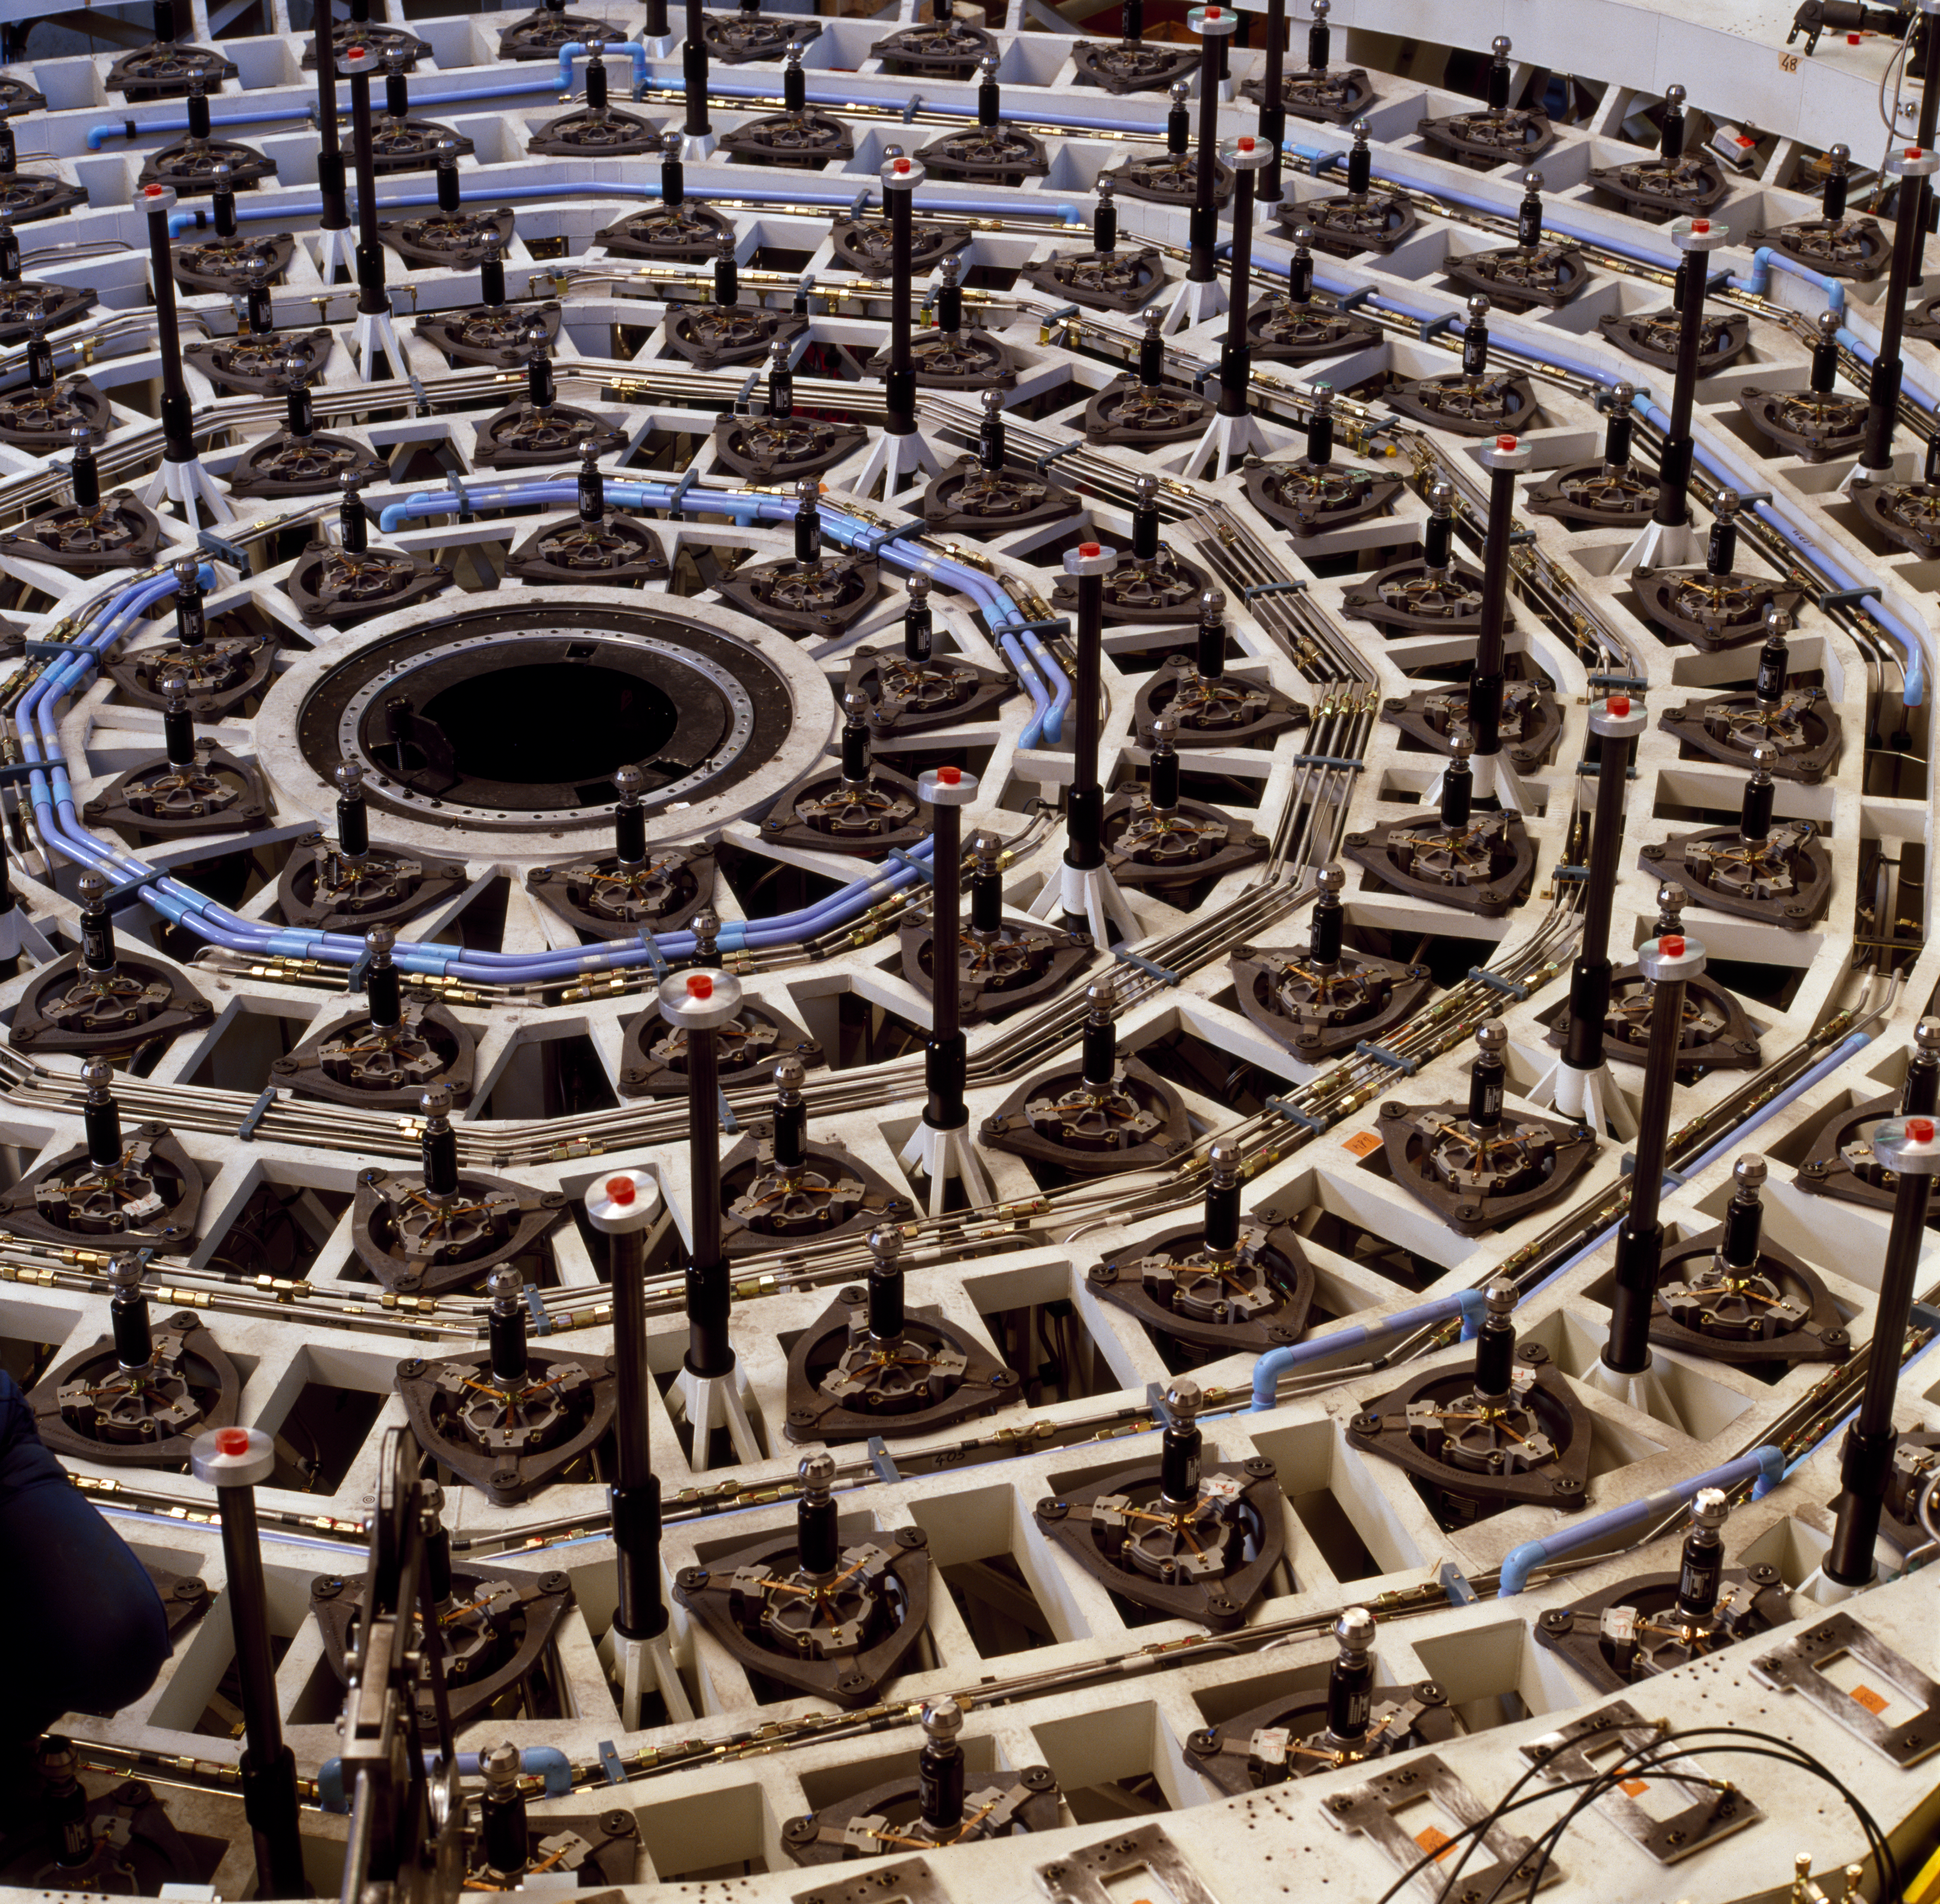

VLT M1 mirror cell

The Very Large Telescope M1 Mirror Cell. This photograph was obtained in March 1997.

Credit: ESO